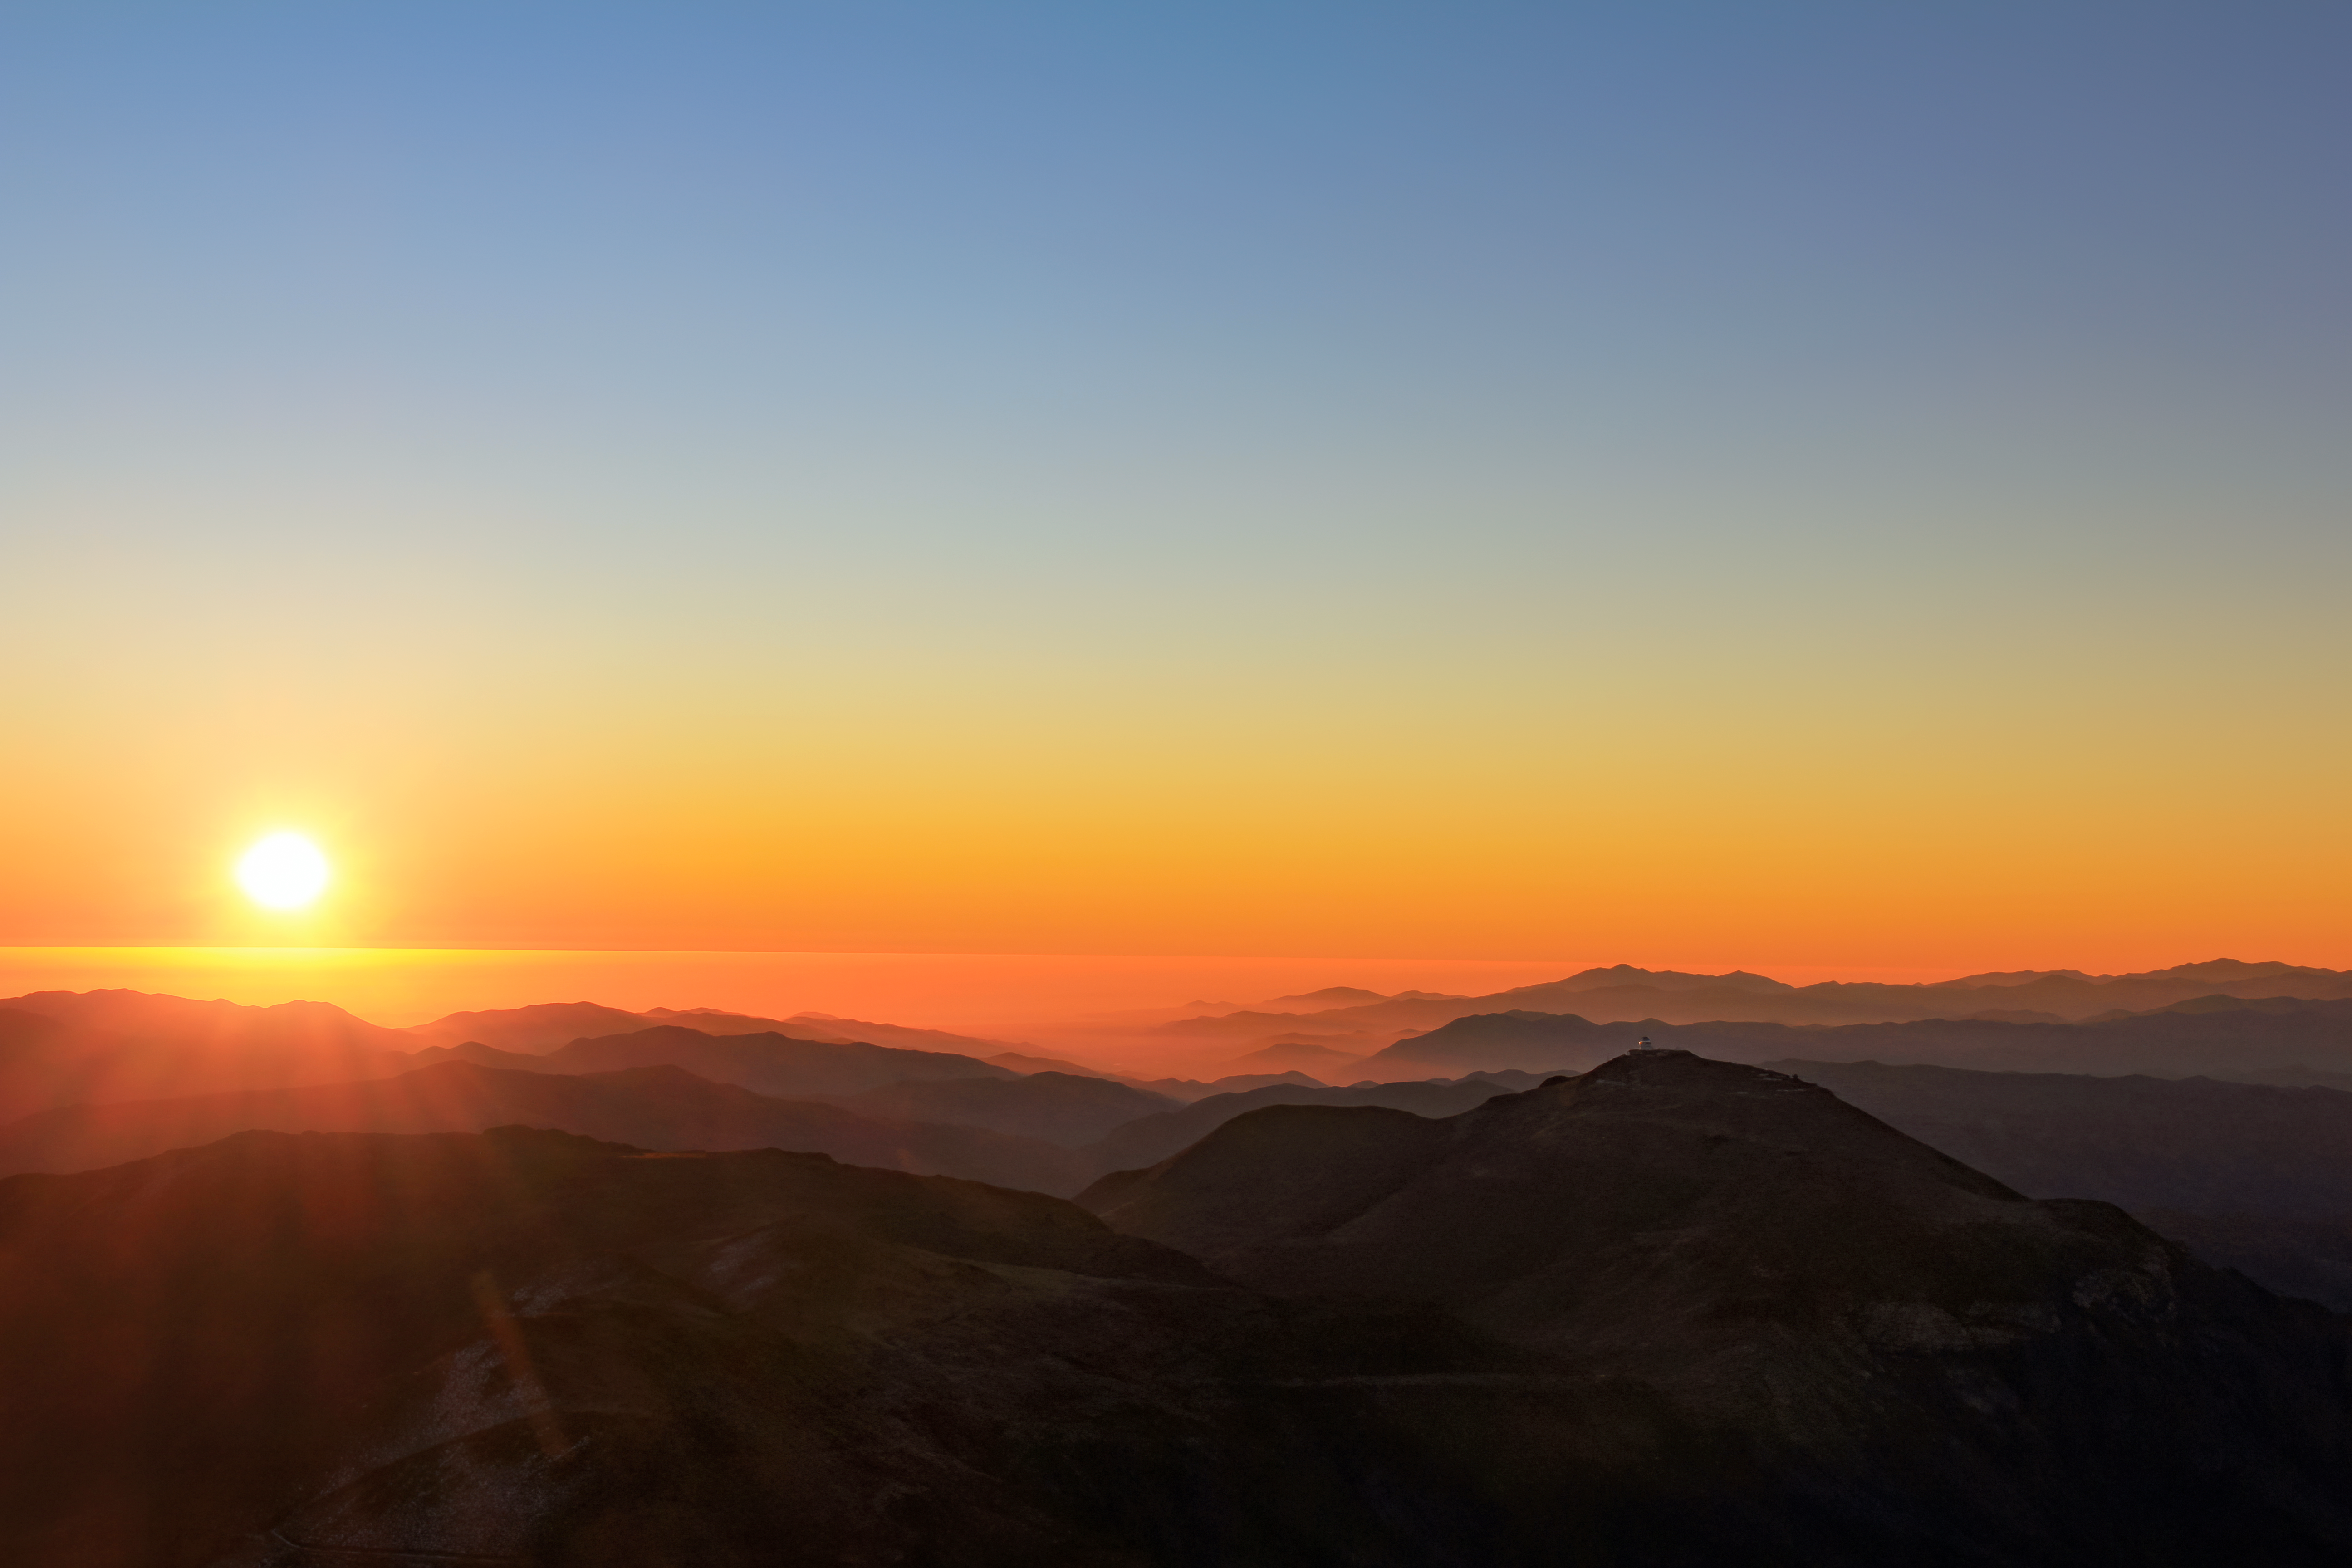

Sunset at Cerro Tololo Inter-American Observatory

A picture of the sunset at Cerro Tololo Inter-American Observatory.

Credit: NOIRLab/AURA/NSF/J.Fuentes